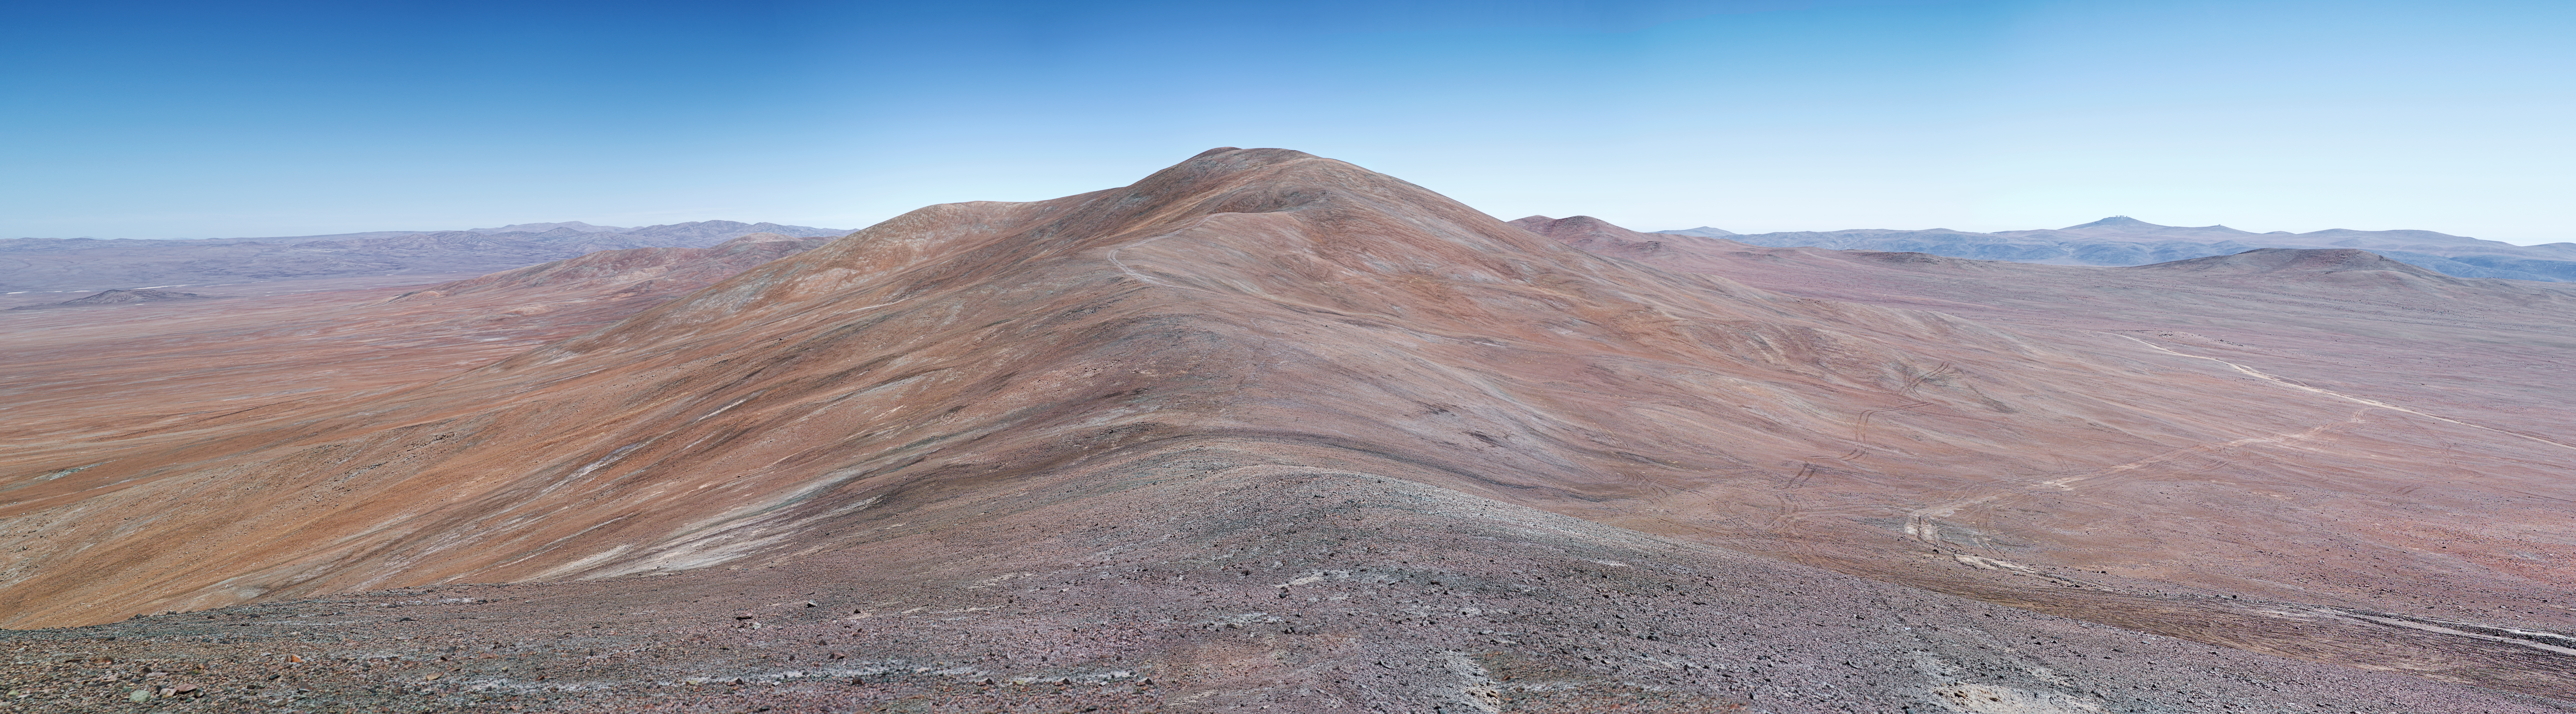

Cerro Armazones home of the future E-ELT

After years of thorough site testing, Cerro Armazones is the chosen site for the construction of the European Extremely Large Telescope (E-ELT). In the top of this mountain, a gigantic dome, 100 metres in diameter, will enclose a 39-metre segmented mirror in what will be ESO’s flagship facility for the next decades.

Credit: ESO